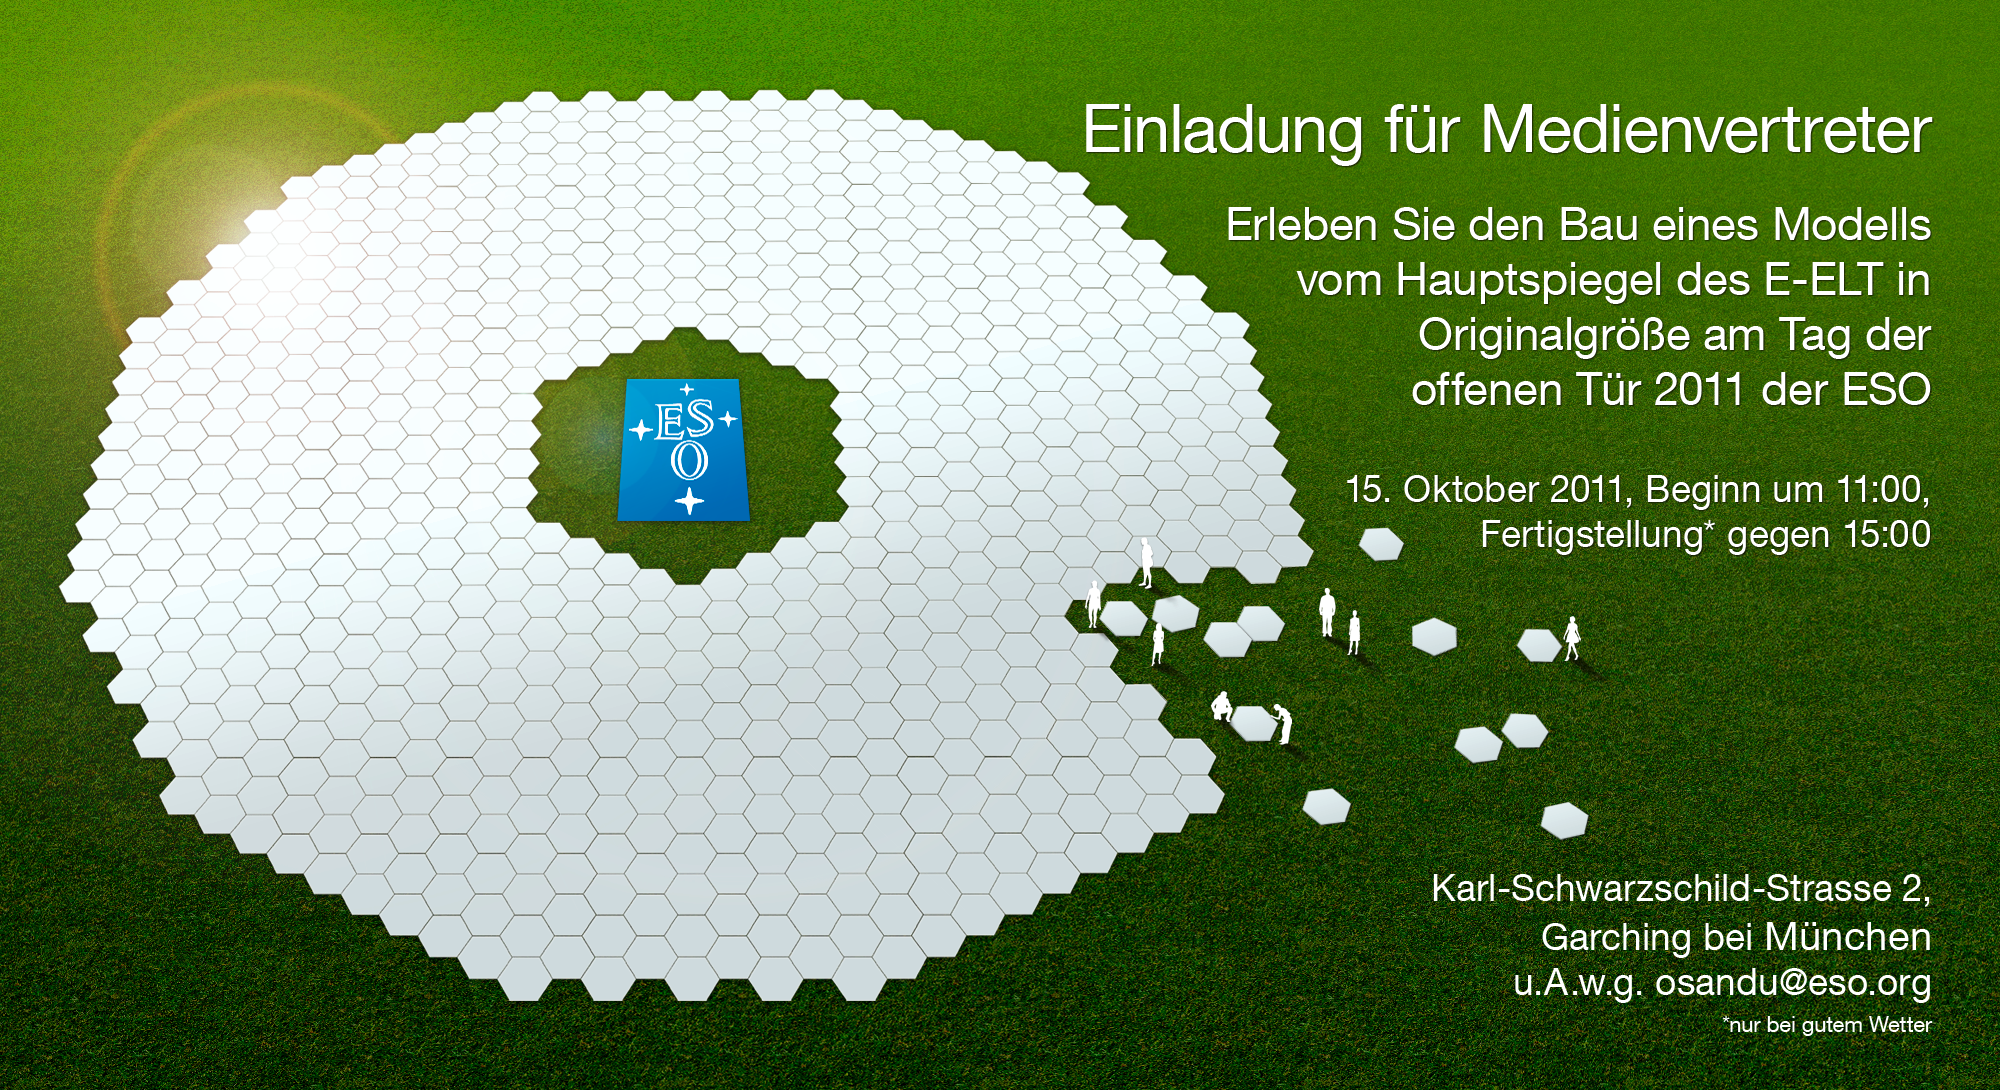

Künstlerische Darstellung des E-ELT-Hauptspiegelmodells

Künstlerische Darstellung des European Extremely Large Telescope (E-ELT) — dem zukünftigen größten Teleskop der Welt für sichtbares und infrarotes Licht. der Hauptspiegel besteht aus 798 hexagonalen Elementen und hat einen durchmesser von 39 Metern.

Credit: ESO